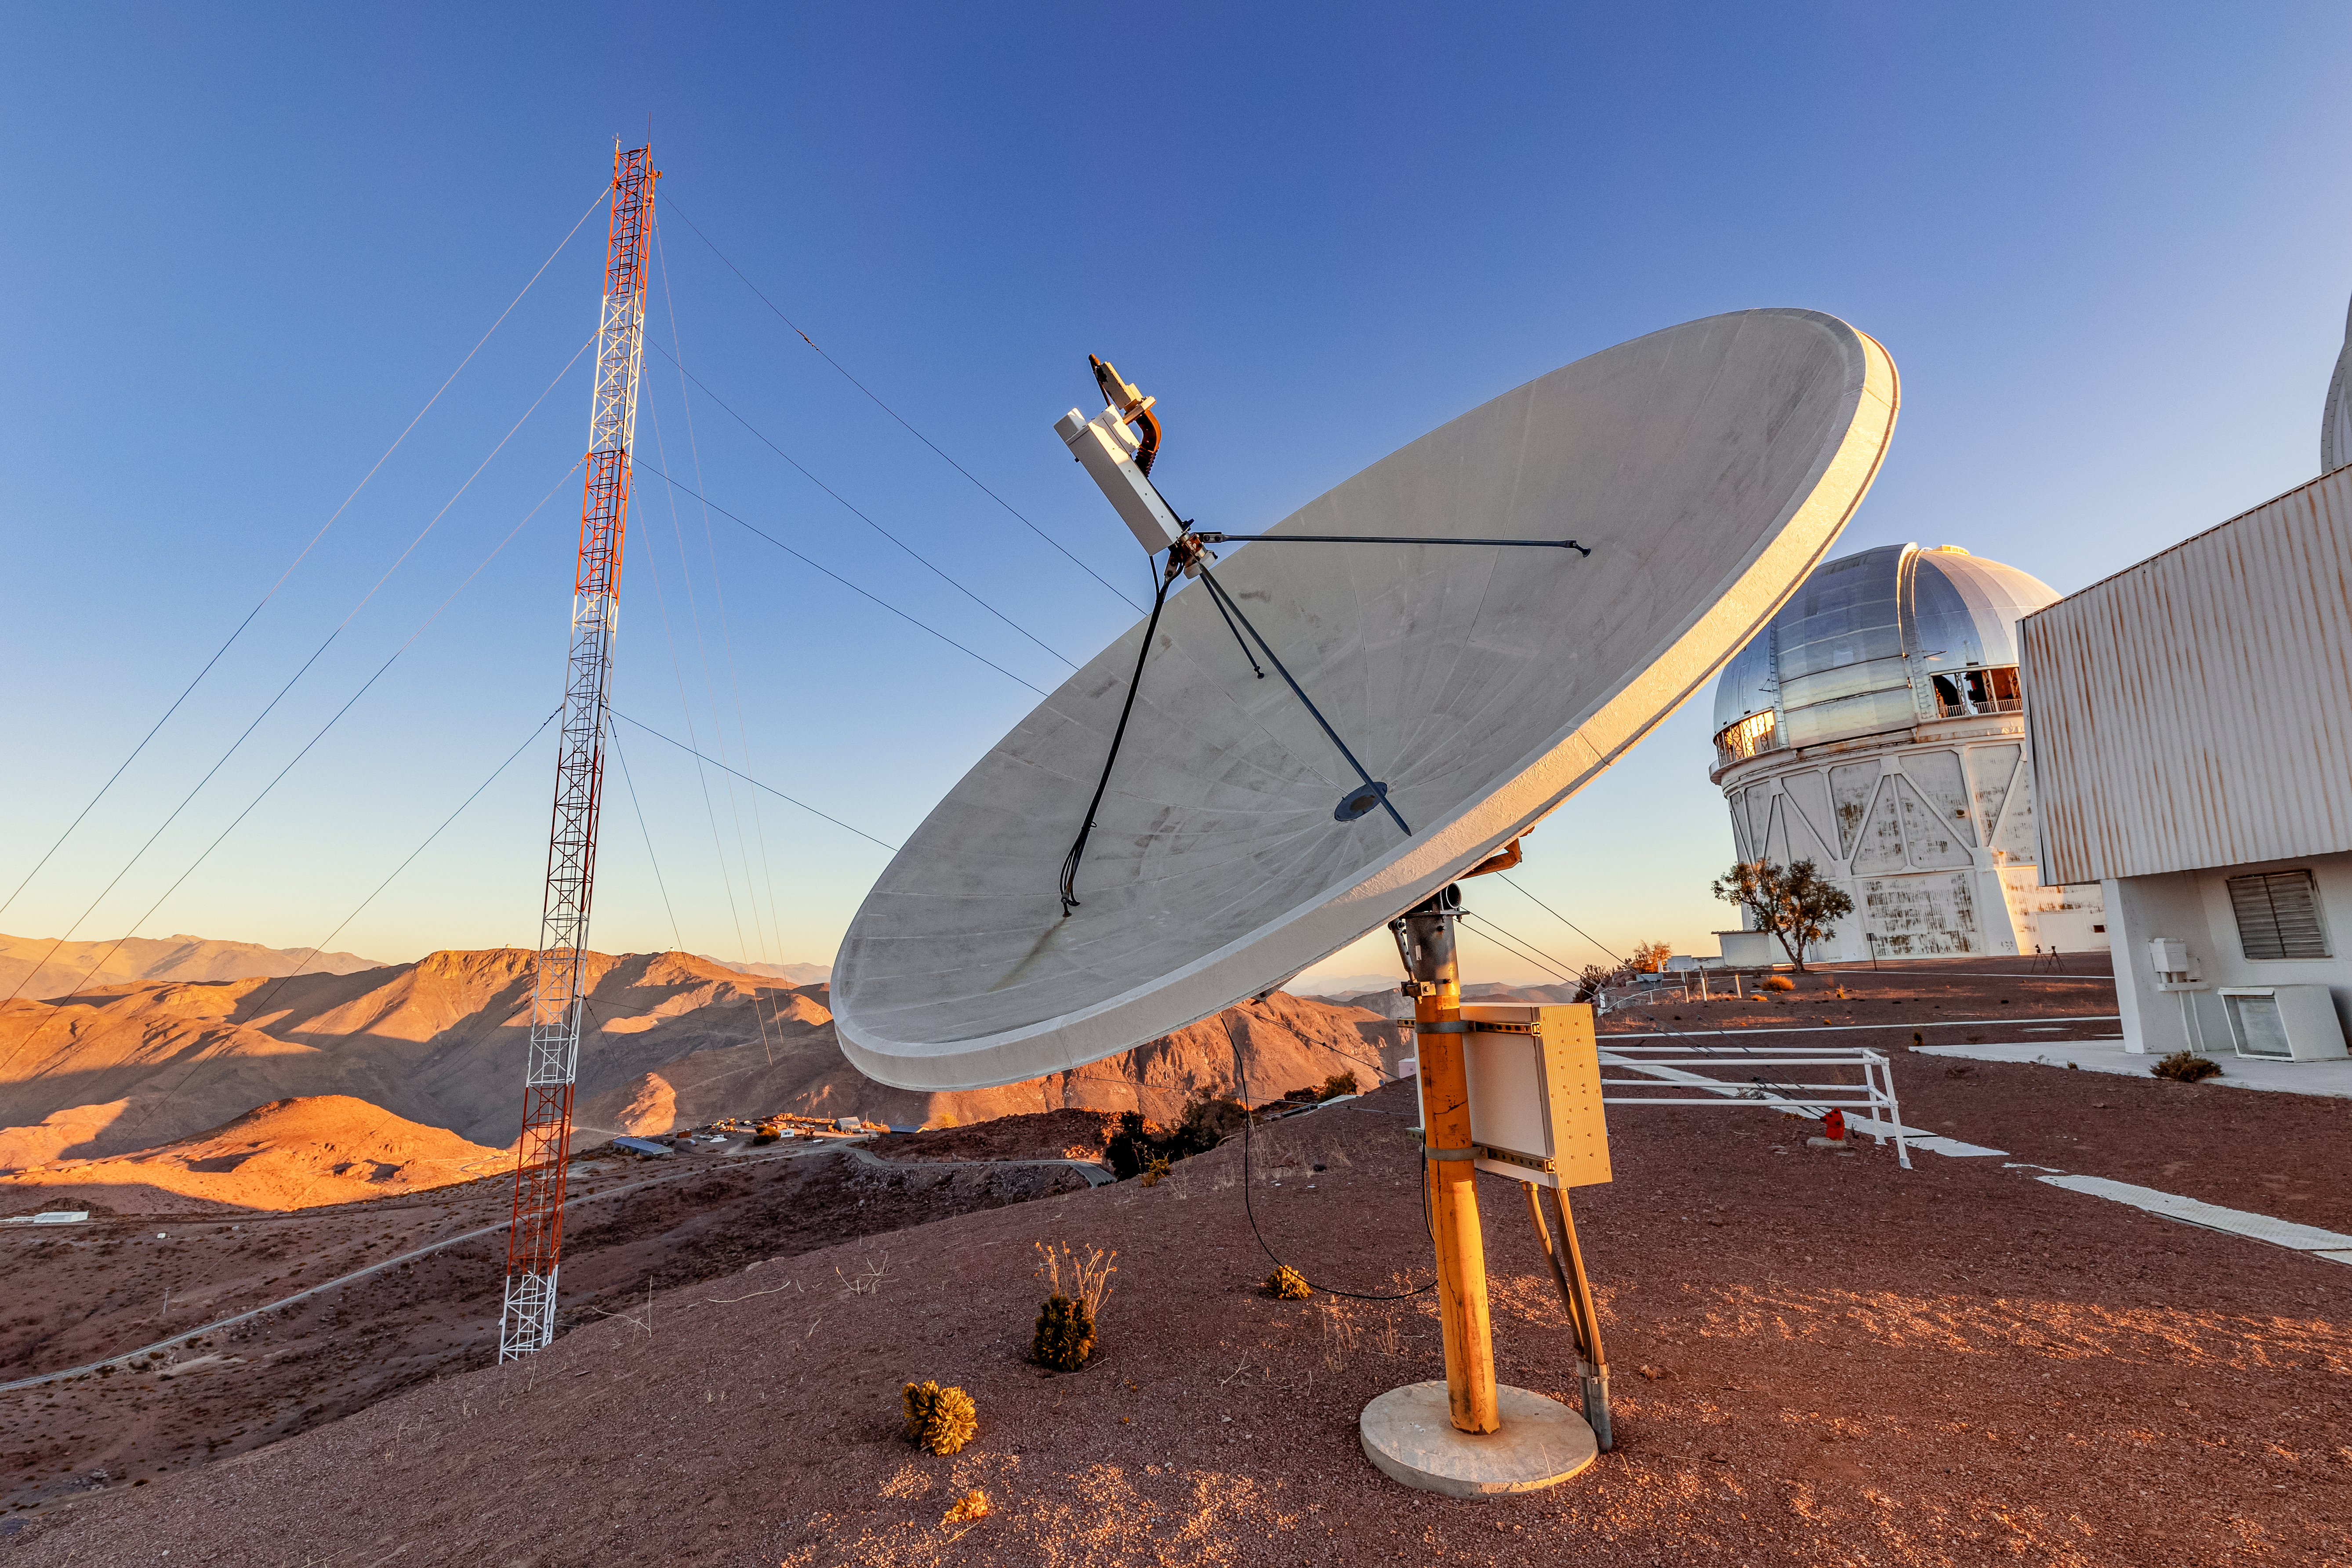

Communication Equipment at CTIO

Communication eqiuipment at CTIO with the Víctor M. Blanco 4-meter Telescope in the background.

Credit: CTIO/NOIRLab/NSF/AURA/ T. Slovinský